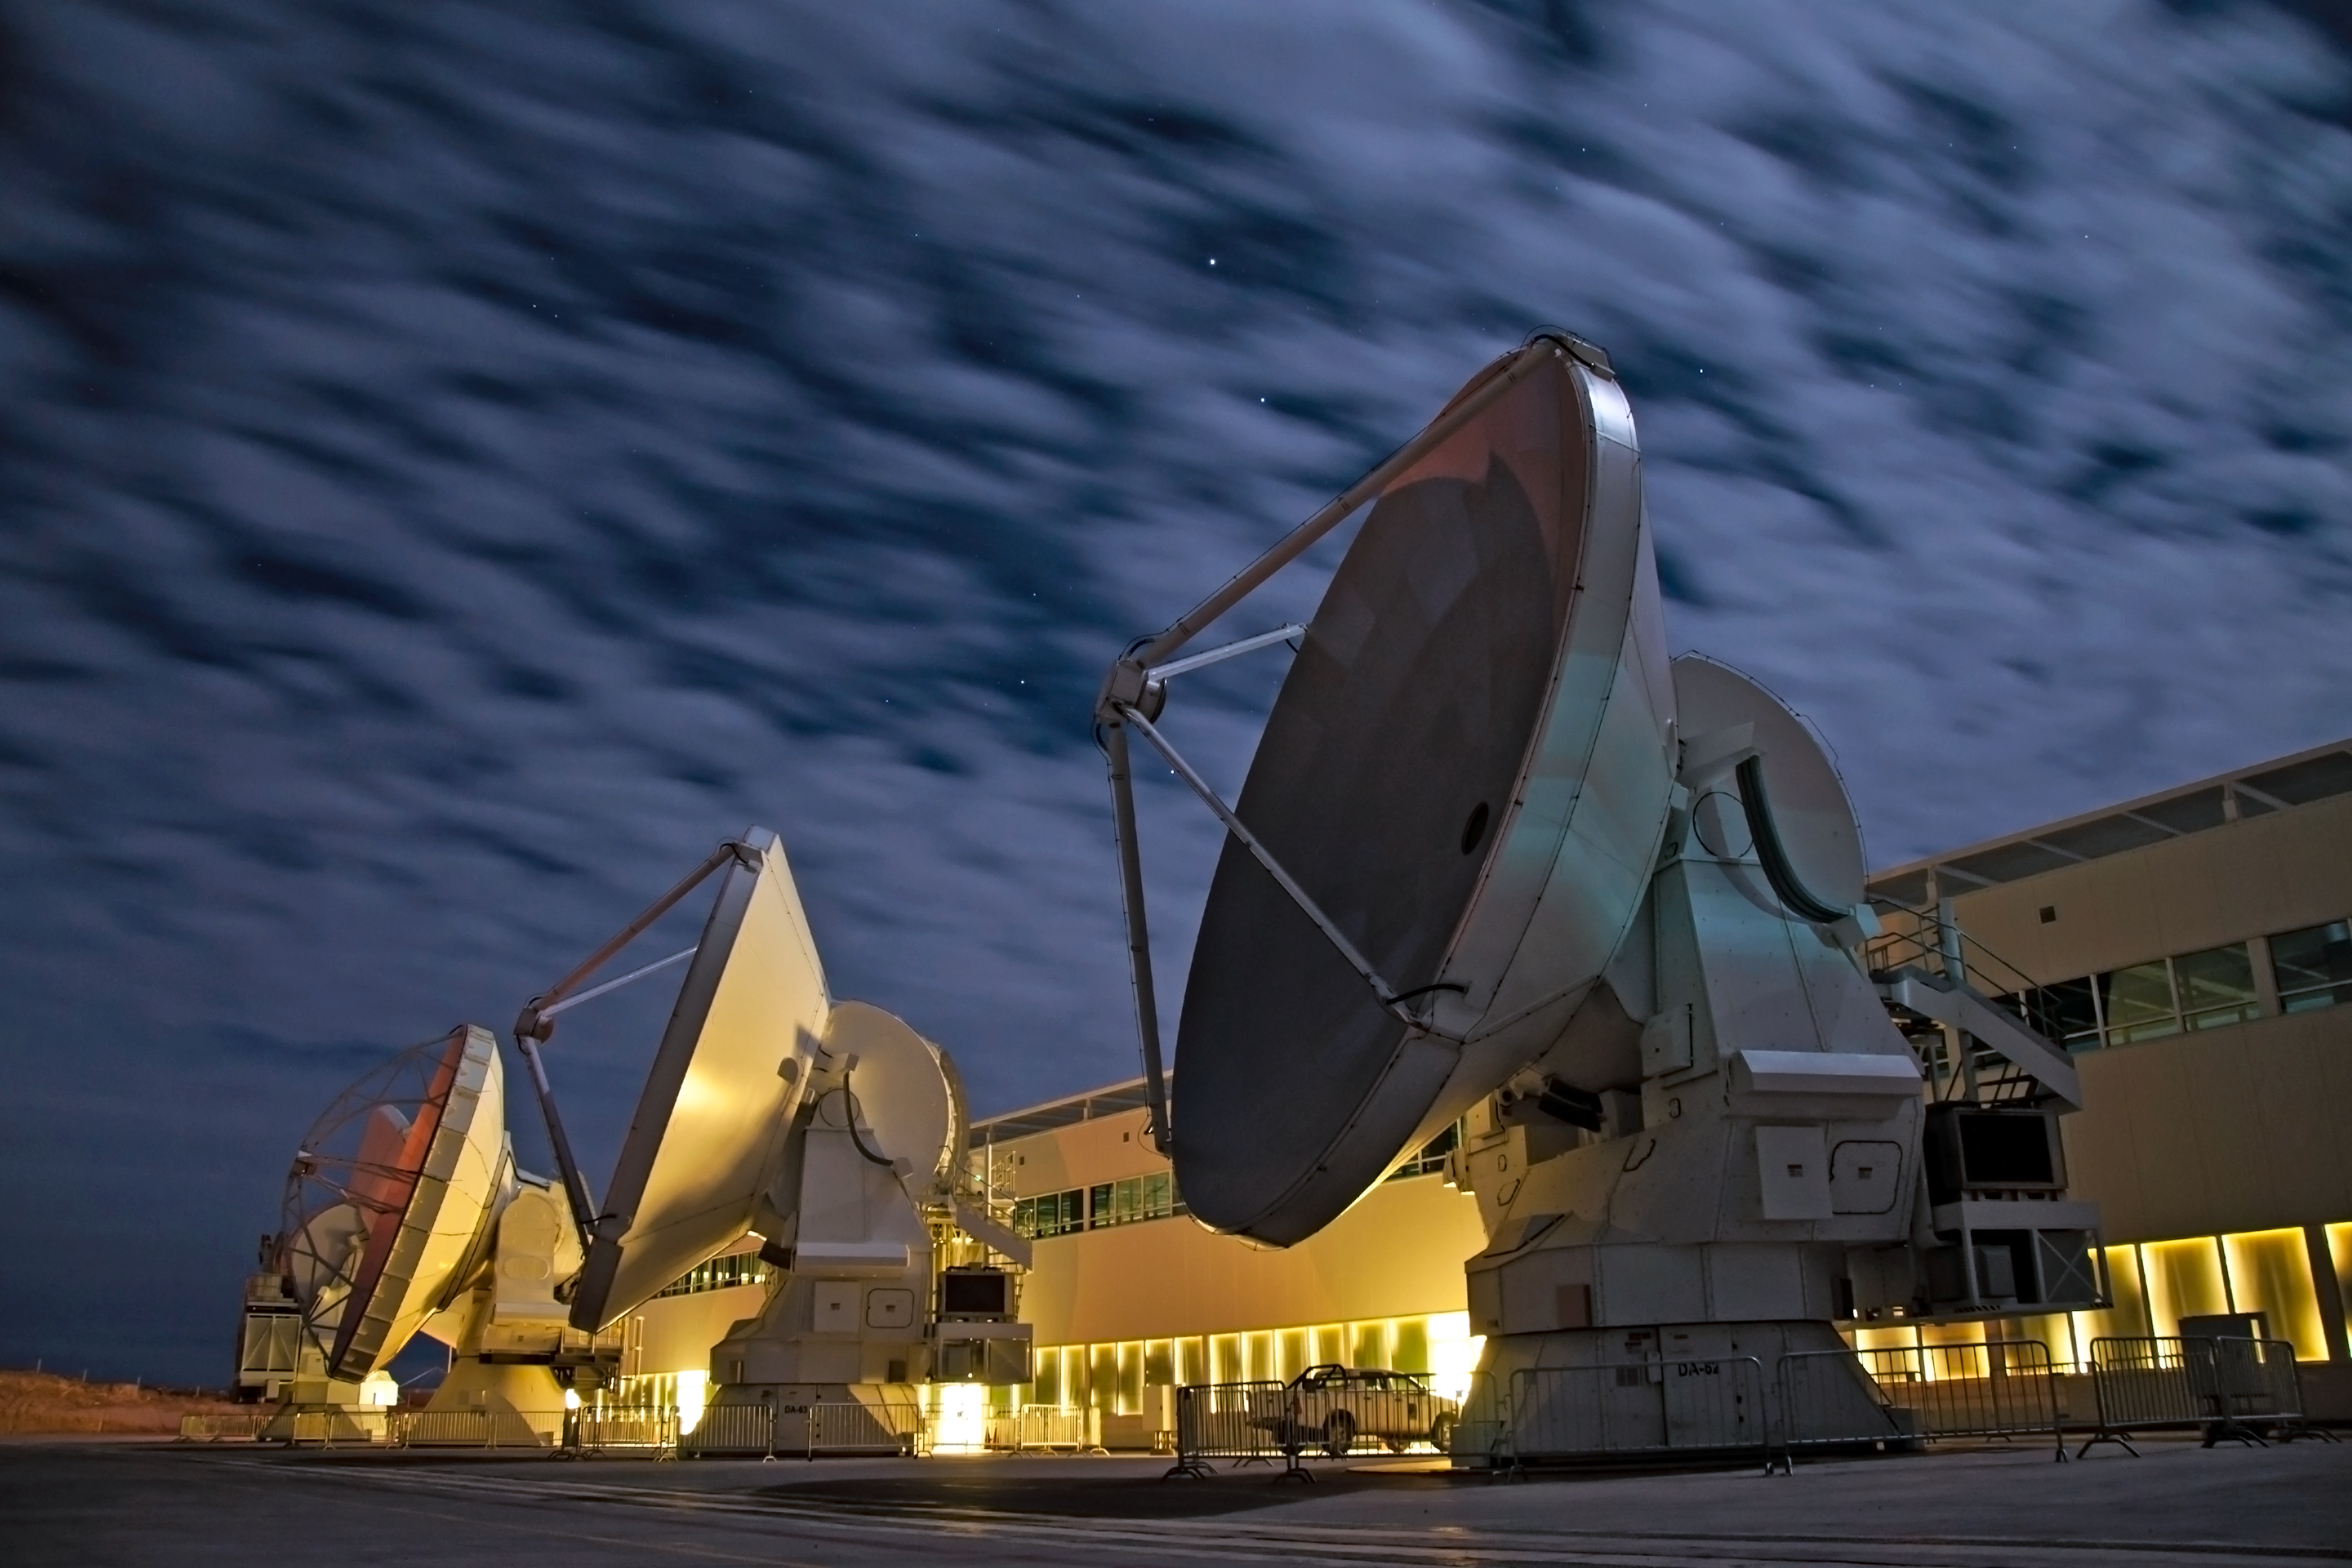

ALMA antennas among cloud

ALMA antennas among cloud.

Credit: ESO/Sergio Otarola